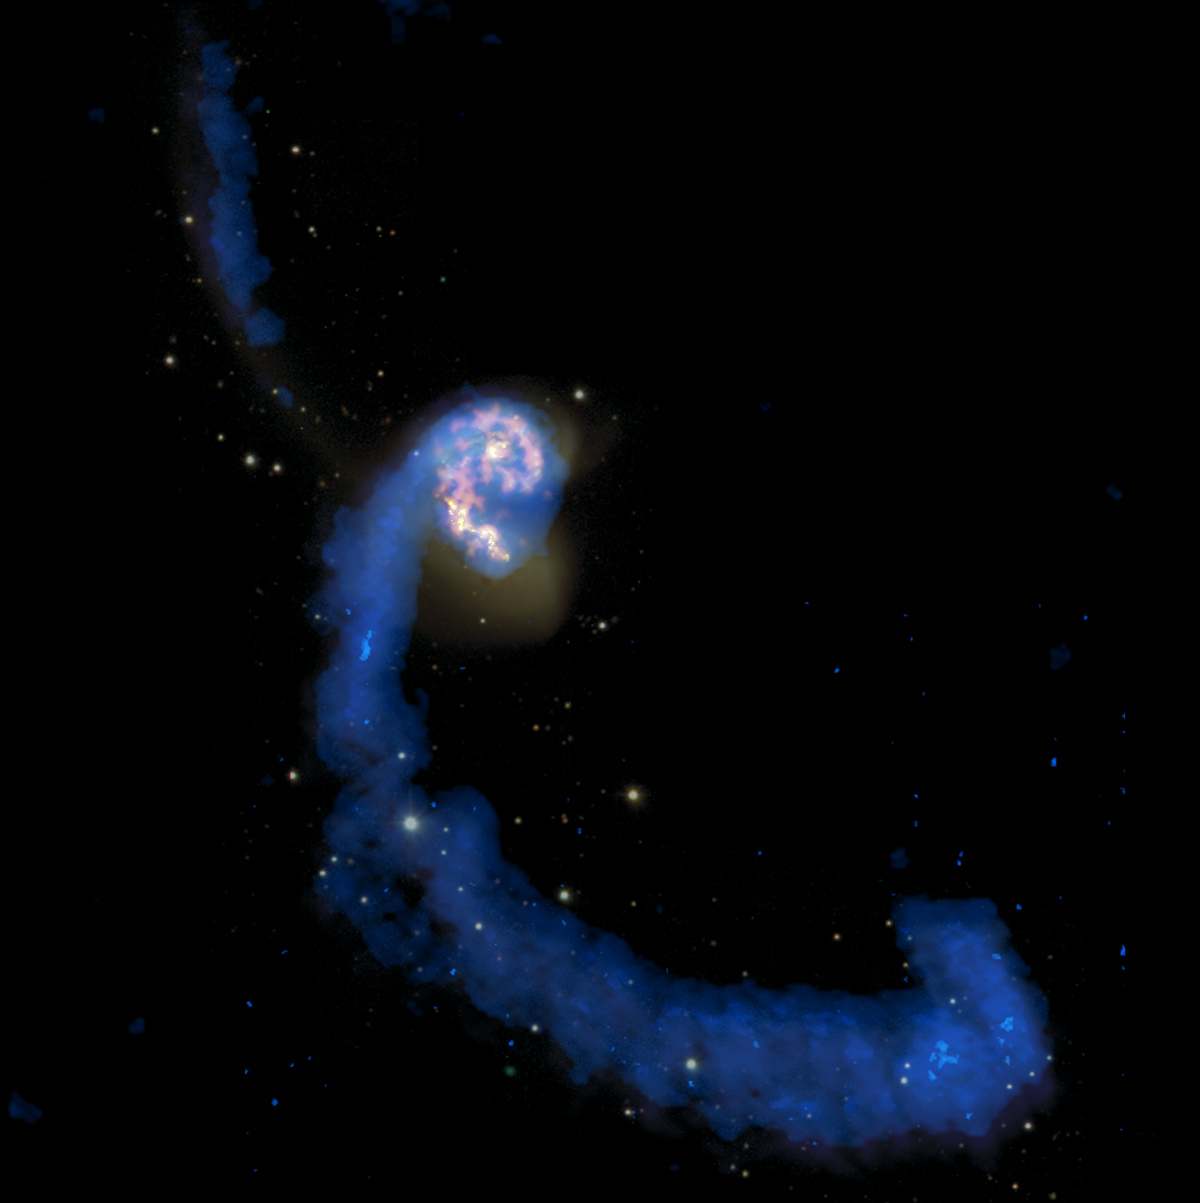

Antennae Galaxy

This multiwavelength image of a colliding pair of spiral galaxies called the Antennae displays a history of star making. The gravitational upheaval of two large, dense spirals merging into each other destroys the shapes of the two galaxies and smashes gas and dust clouds into new star-forming regions.

The star- and gas-filled tidal tails are seen here as long, insect-like antennae. The older stars in them shine in pale white, and the gas glows in radio waves shown in this image as blue. (Radio images from the Very Large Array at 21cm. Wide field optical images from 0.9-m at Cerro Tololo Inter-American Observatory

Credit: (NRAO/AUI/NSF); ALMA (ESO/NAOJ/NRAO); HST (NASA, ESA, and B. Whitmore (STScI)); J. Hibbard, (NRAO/AUI/NSF); NOAO/AURA/NSF